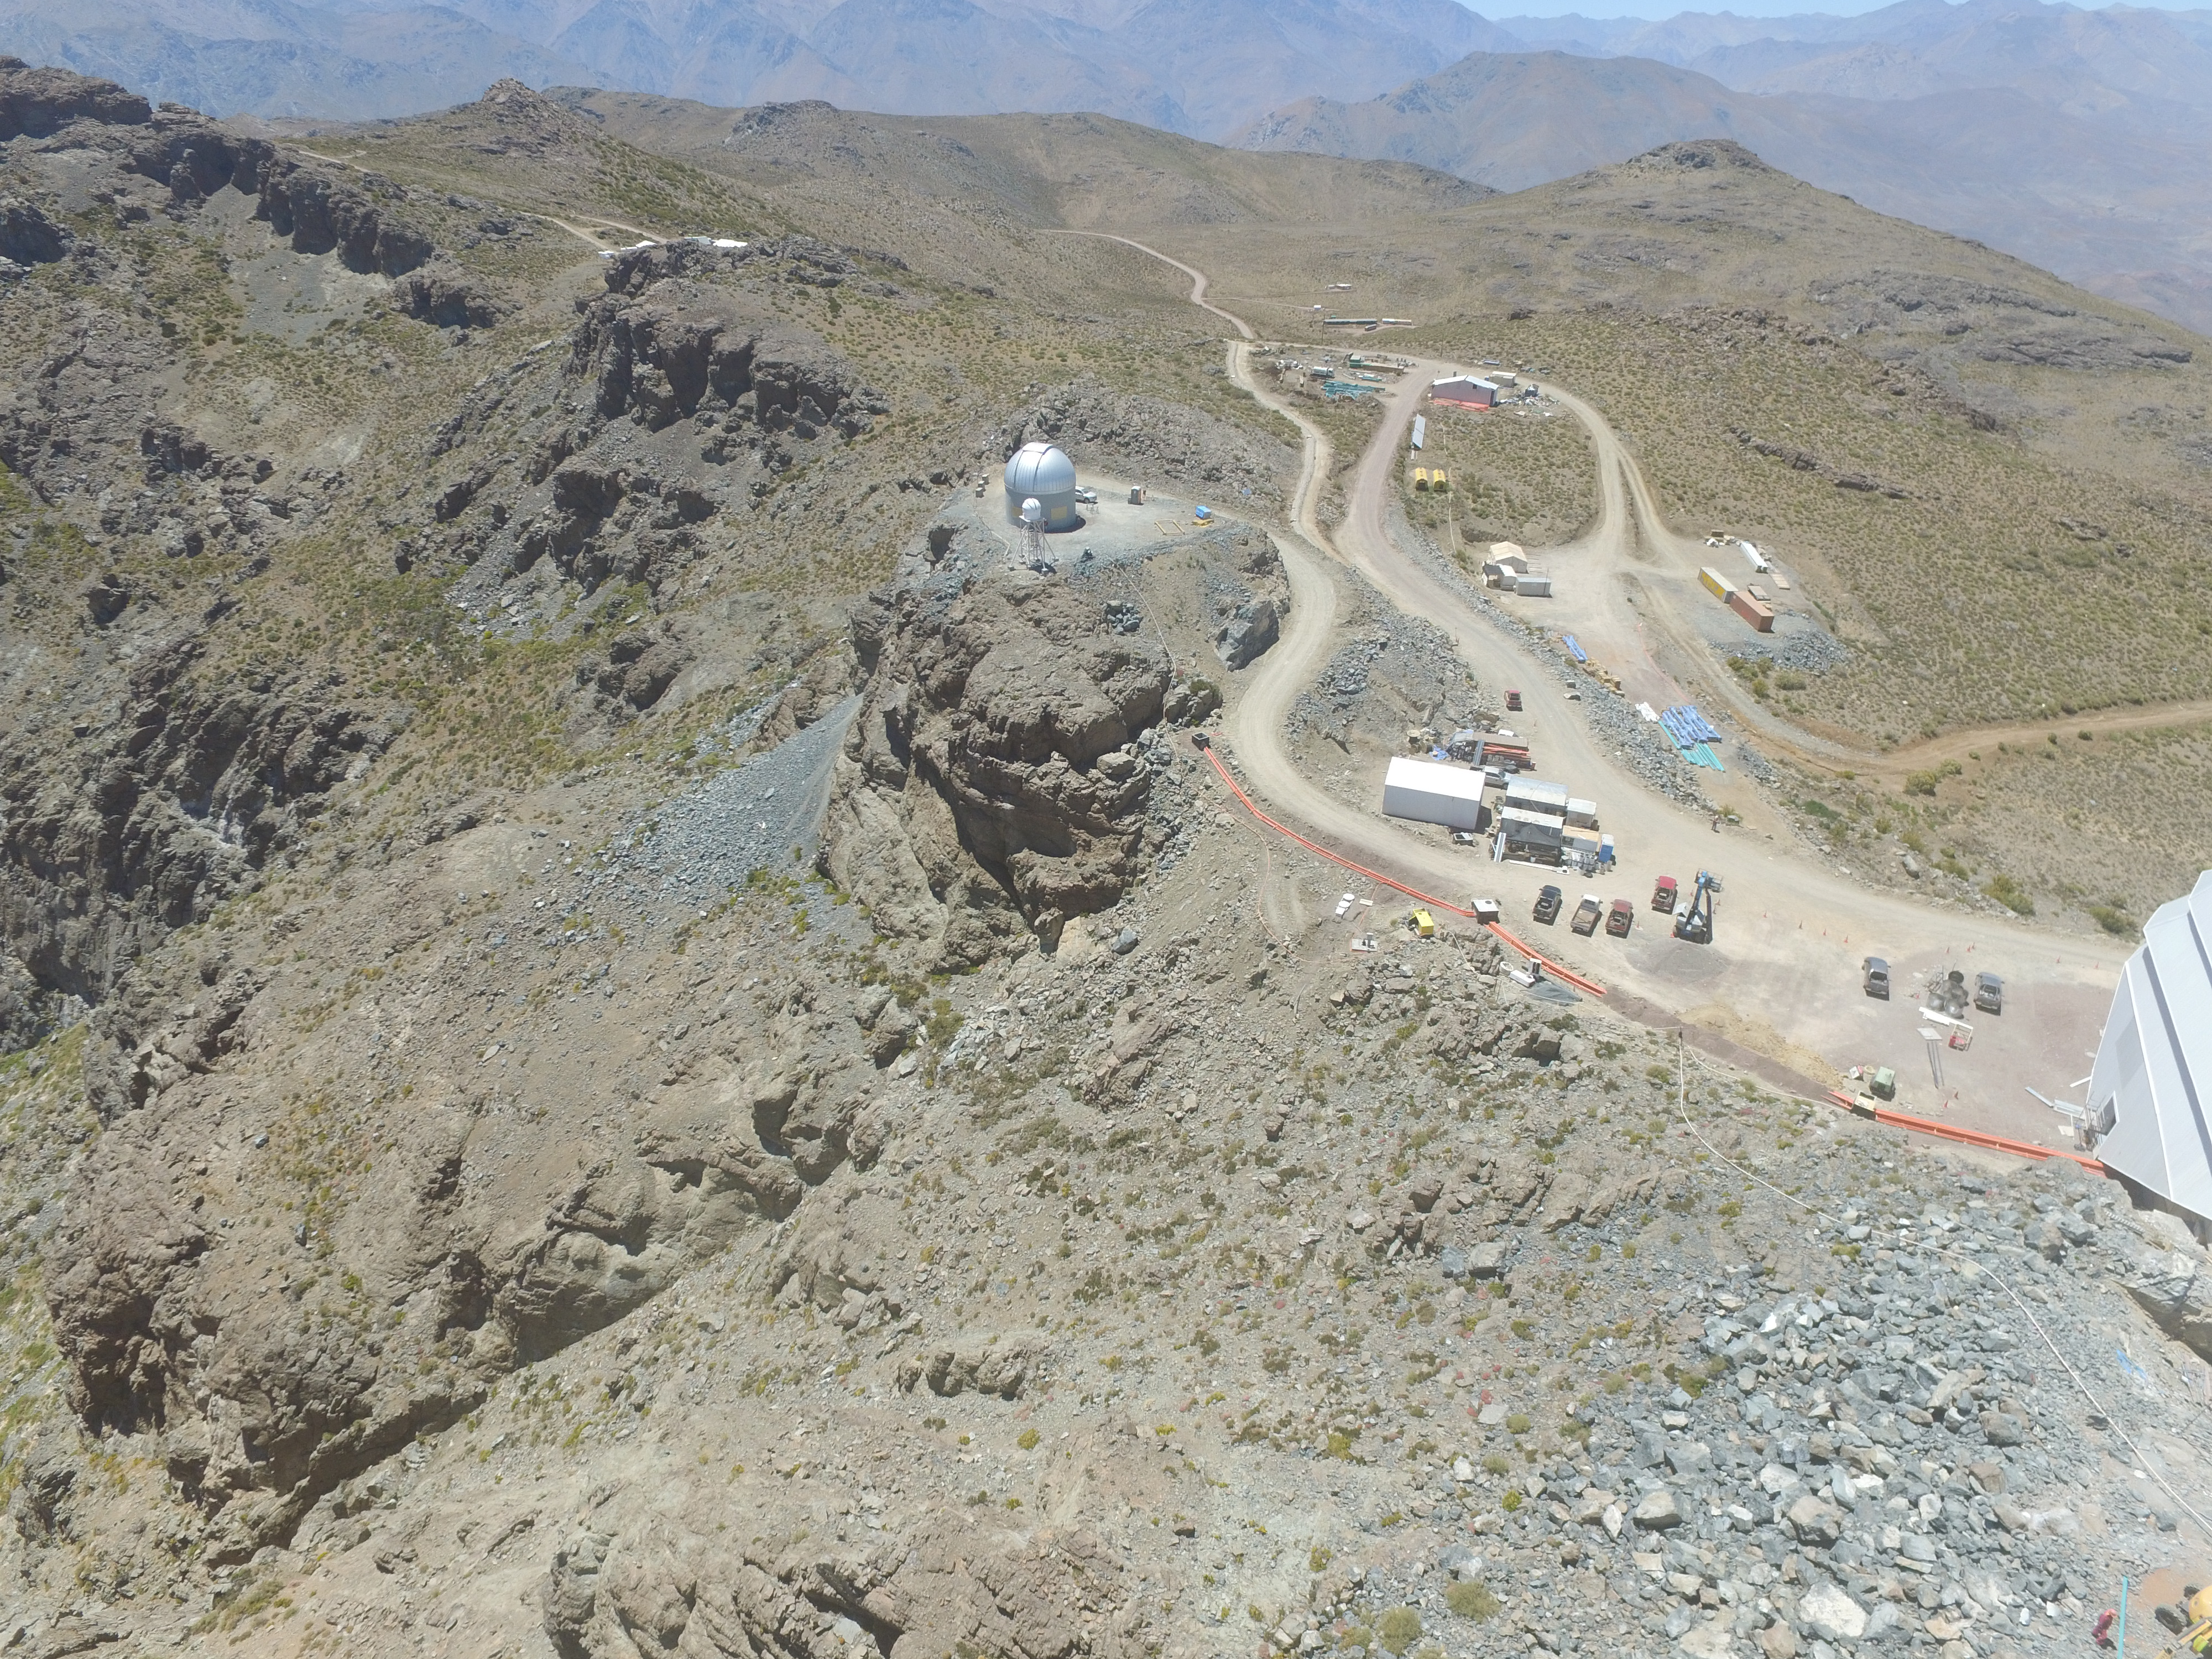

Drone Photo of LSST Facility and Environs December 2017

LSST Assembly Integration Verification (AIV) Manager Jacques Sebag submitted these aerial drone photos of the LSST facility, taken on December 28. The photos were taken after the LSST team collaborated with subcontractor Besalco to move the facility mobile roof to the flat area located on the north side of the lower enclosure. Congratulations to all for this achievement at the end of 2017!

Credit: Rubin Observatory/NSF/AURA